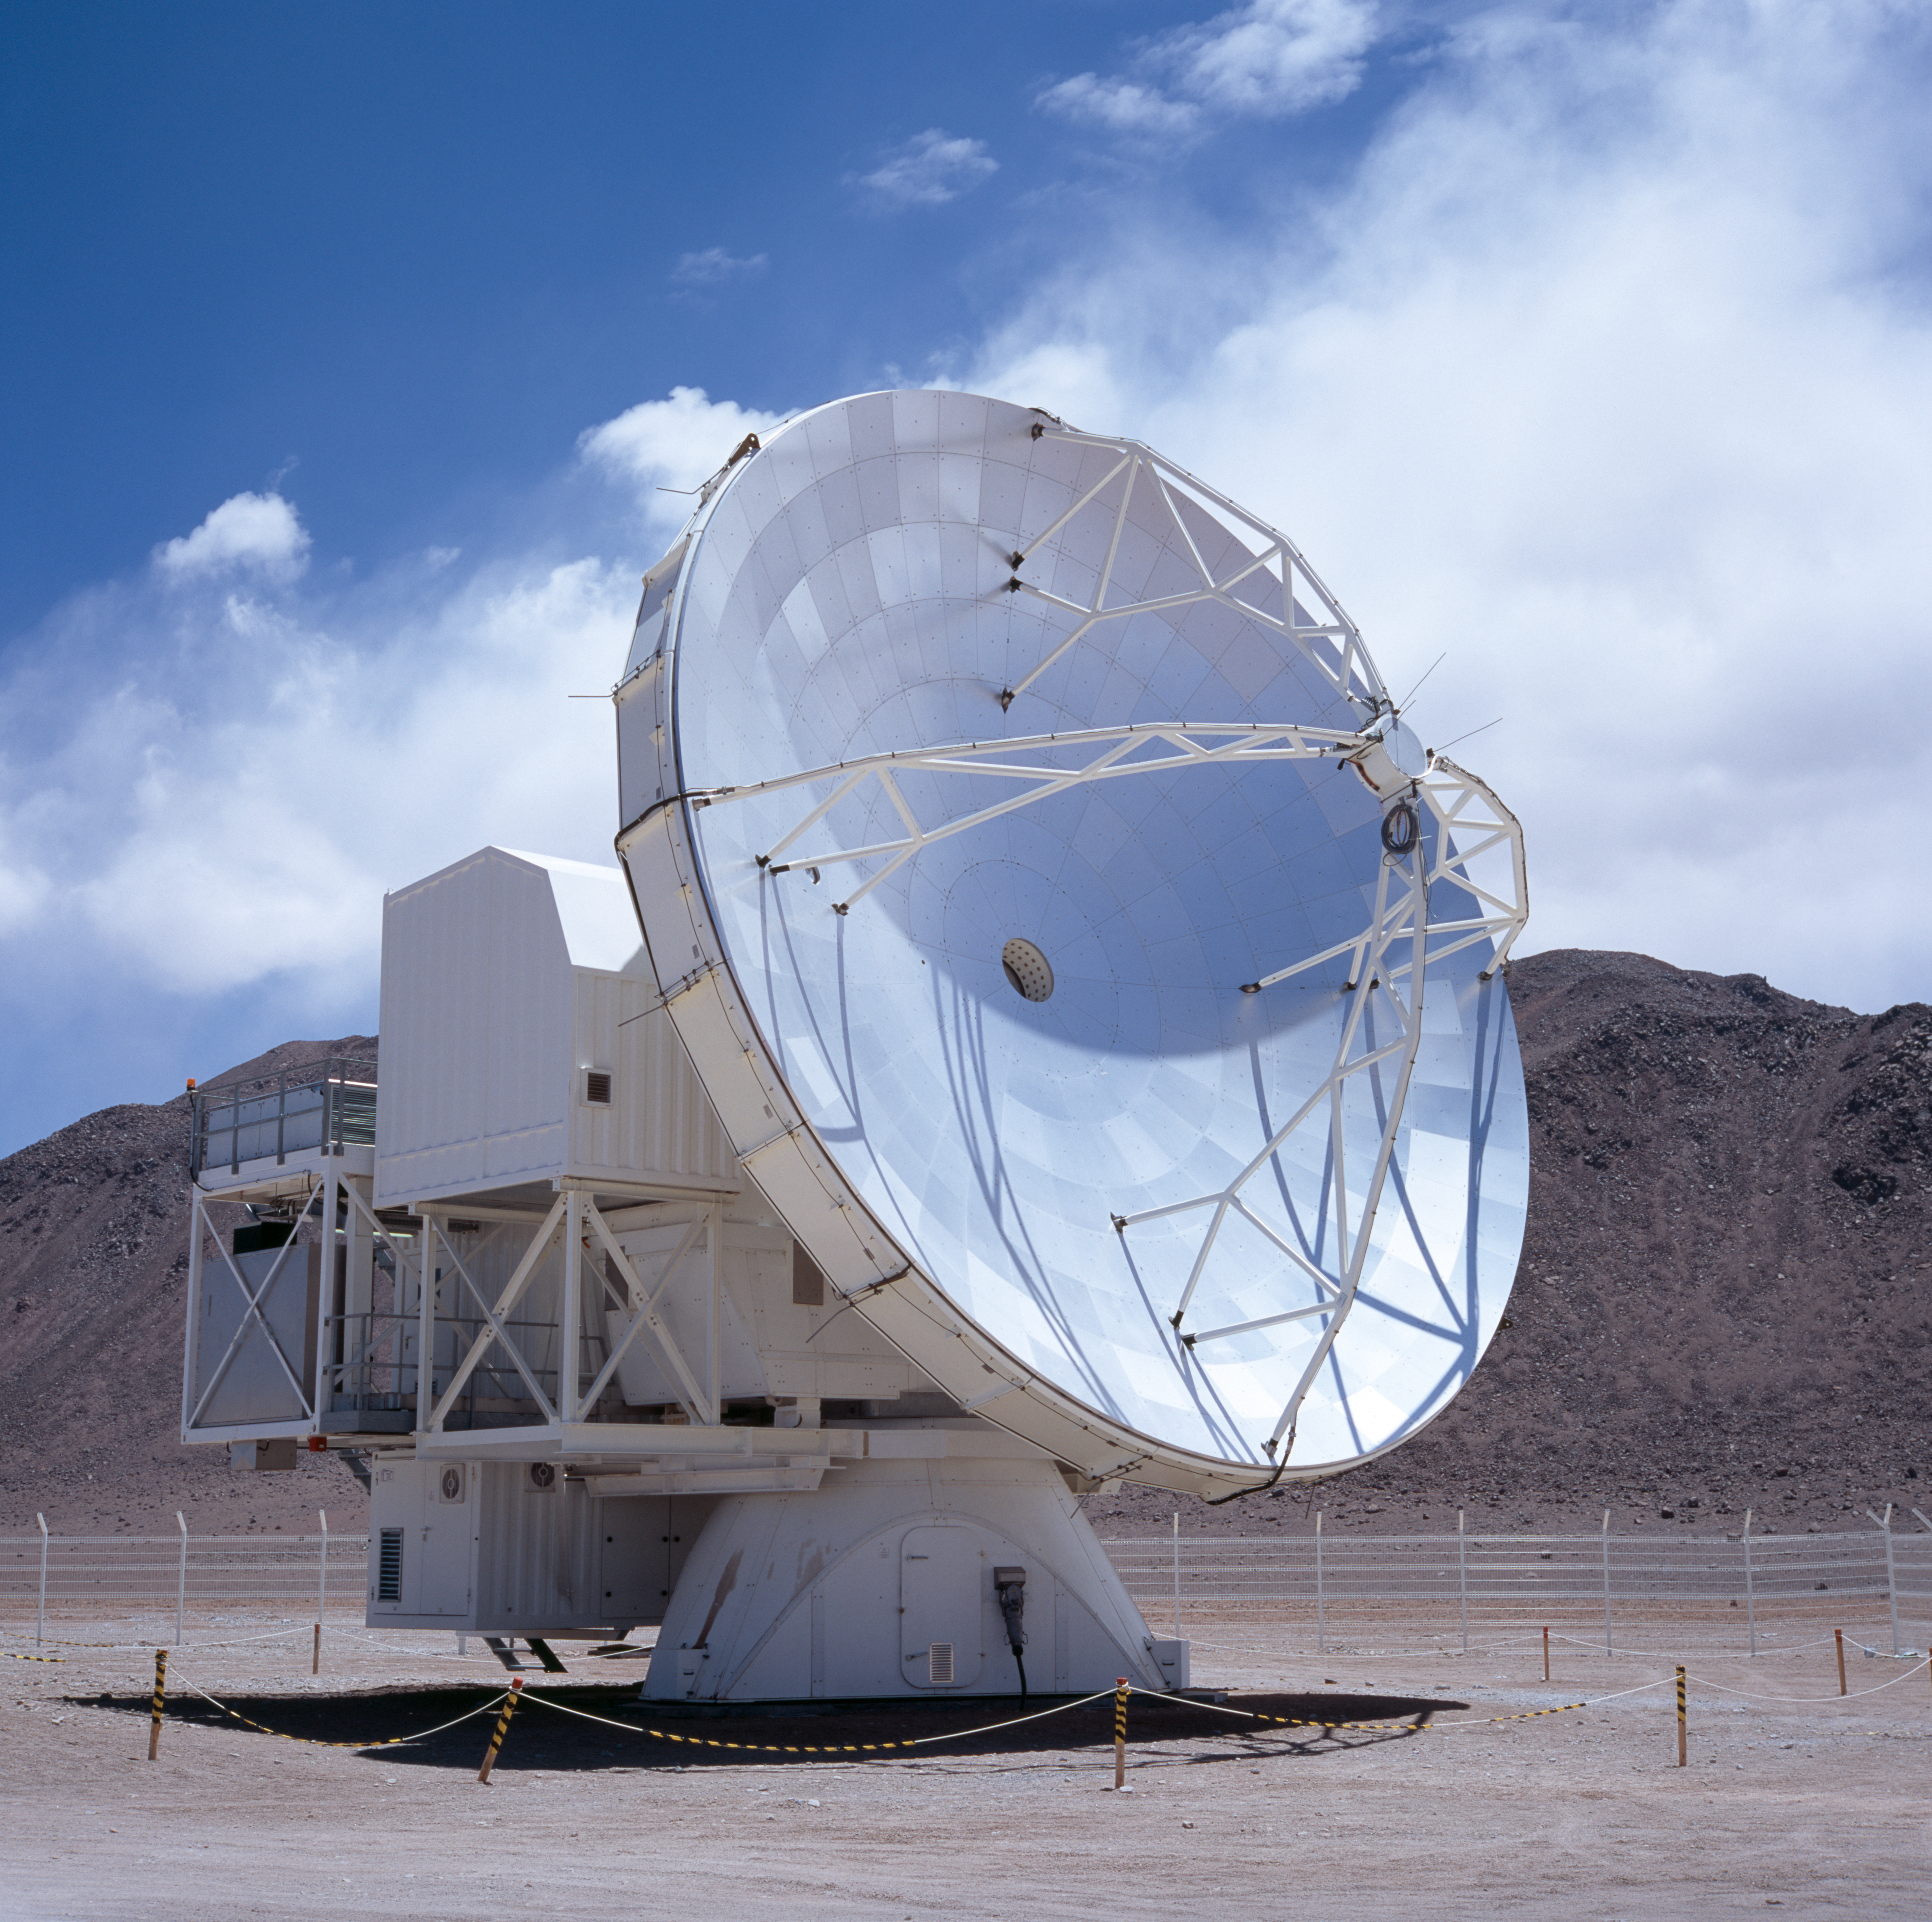

APEX antenna

A view of the Atacama Pathfinder Experiment (APEX).

Credit: ESO